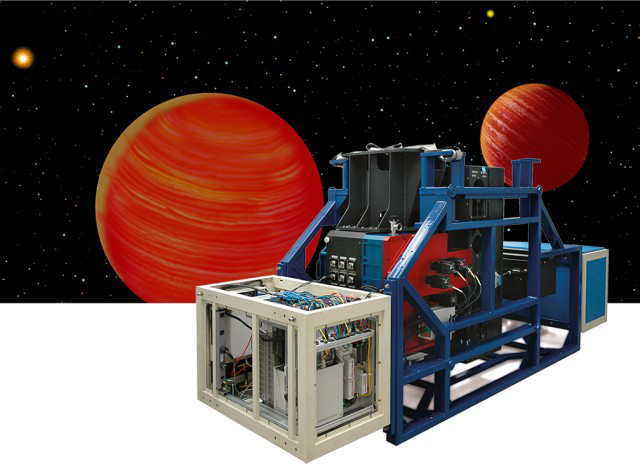

NICI prepares for Planet Searching

The Gemini community has embarked on a broad, multi-faceted search for planets around other stars. The prospect of answering the age-old question of how common solar systems like our own are in the universe captured the imaginations of astronomers who attended the June 2003 Aspen meeting, where new capabilities for the Gemini telescopes were imagined. In preparation for the next generation of planet-finding instruments, Gemini Observatory is actively looking for sub-stellar mass companions using the existing Adaptive Optics (AO) system Altair on Gemini North, and building the specialized near-infrared coronagraph (NICI) with its own AO system for Gemini South. The Altair Laser Guide Star (LGS) system is now commissioned for use in science applications using the Near Infrared Imager (NIRI) on Gemini North.

Technical Details:
NICI is a dual-channel near-infrared imager and coronagraph. It uses an on-board curvature wavefront sensing AO system to produce near-diffraction-limited images and minimize scattered light. NICI has two Aladdin-2 InSb arrays sensitive from 1 to 5 micron

Credit: International Gemini Observatory